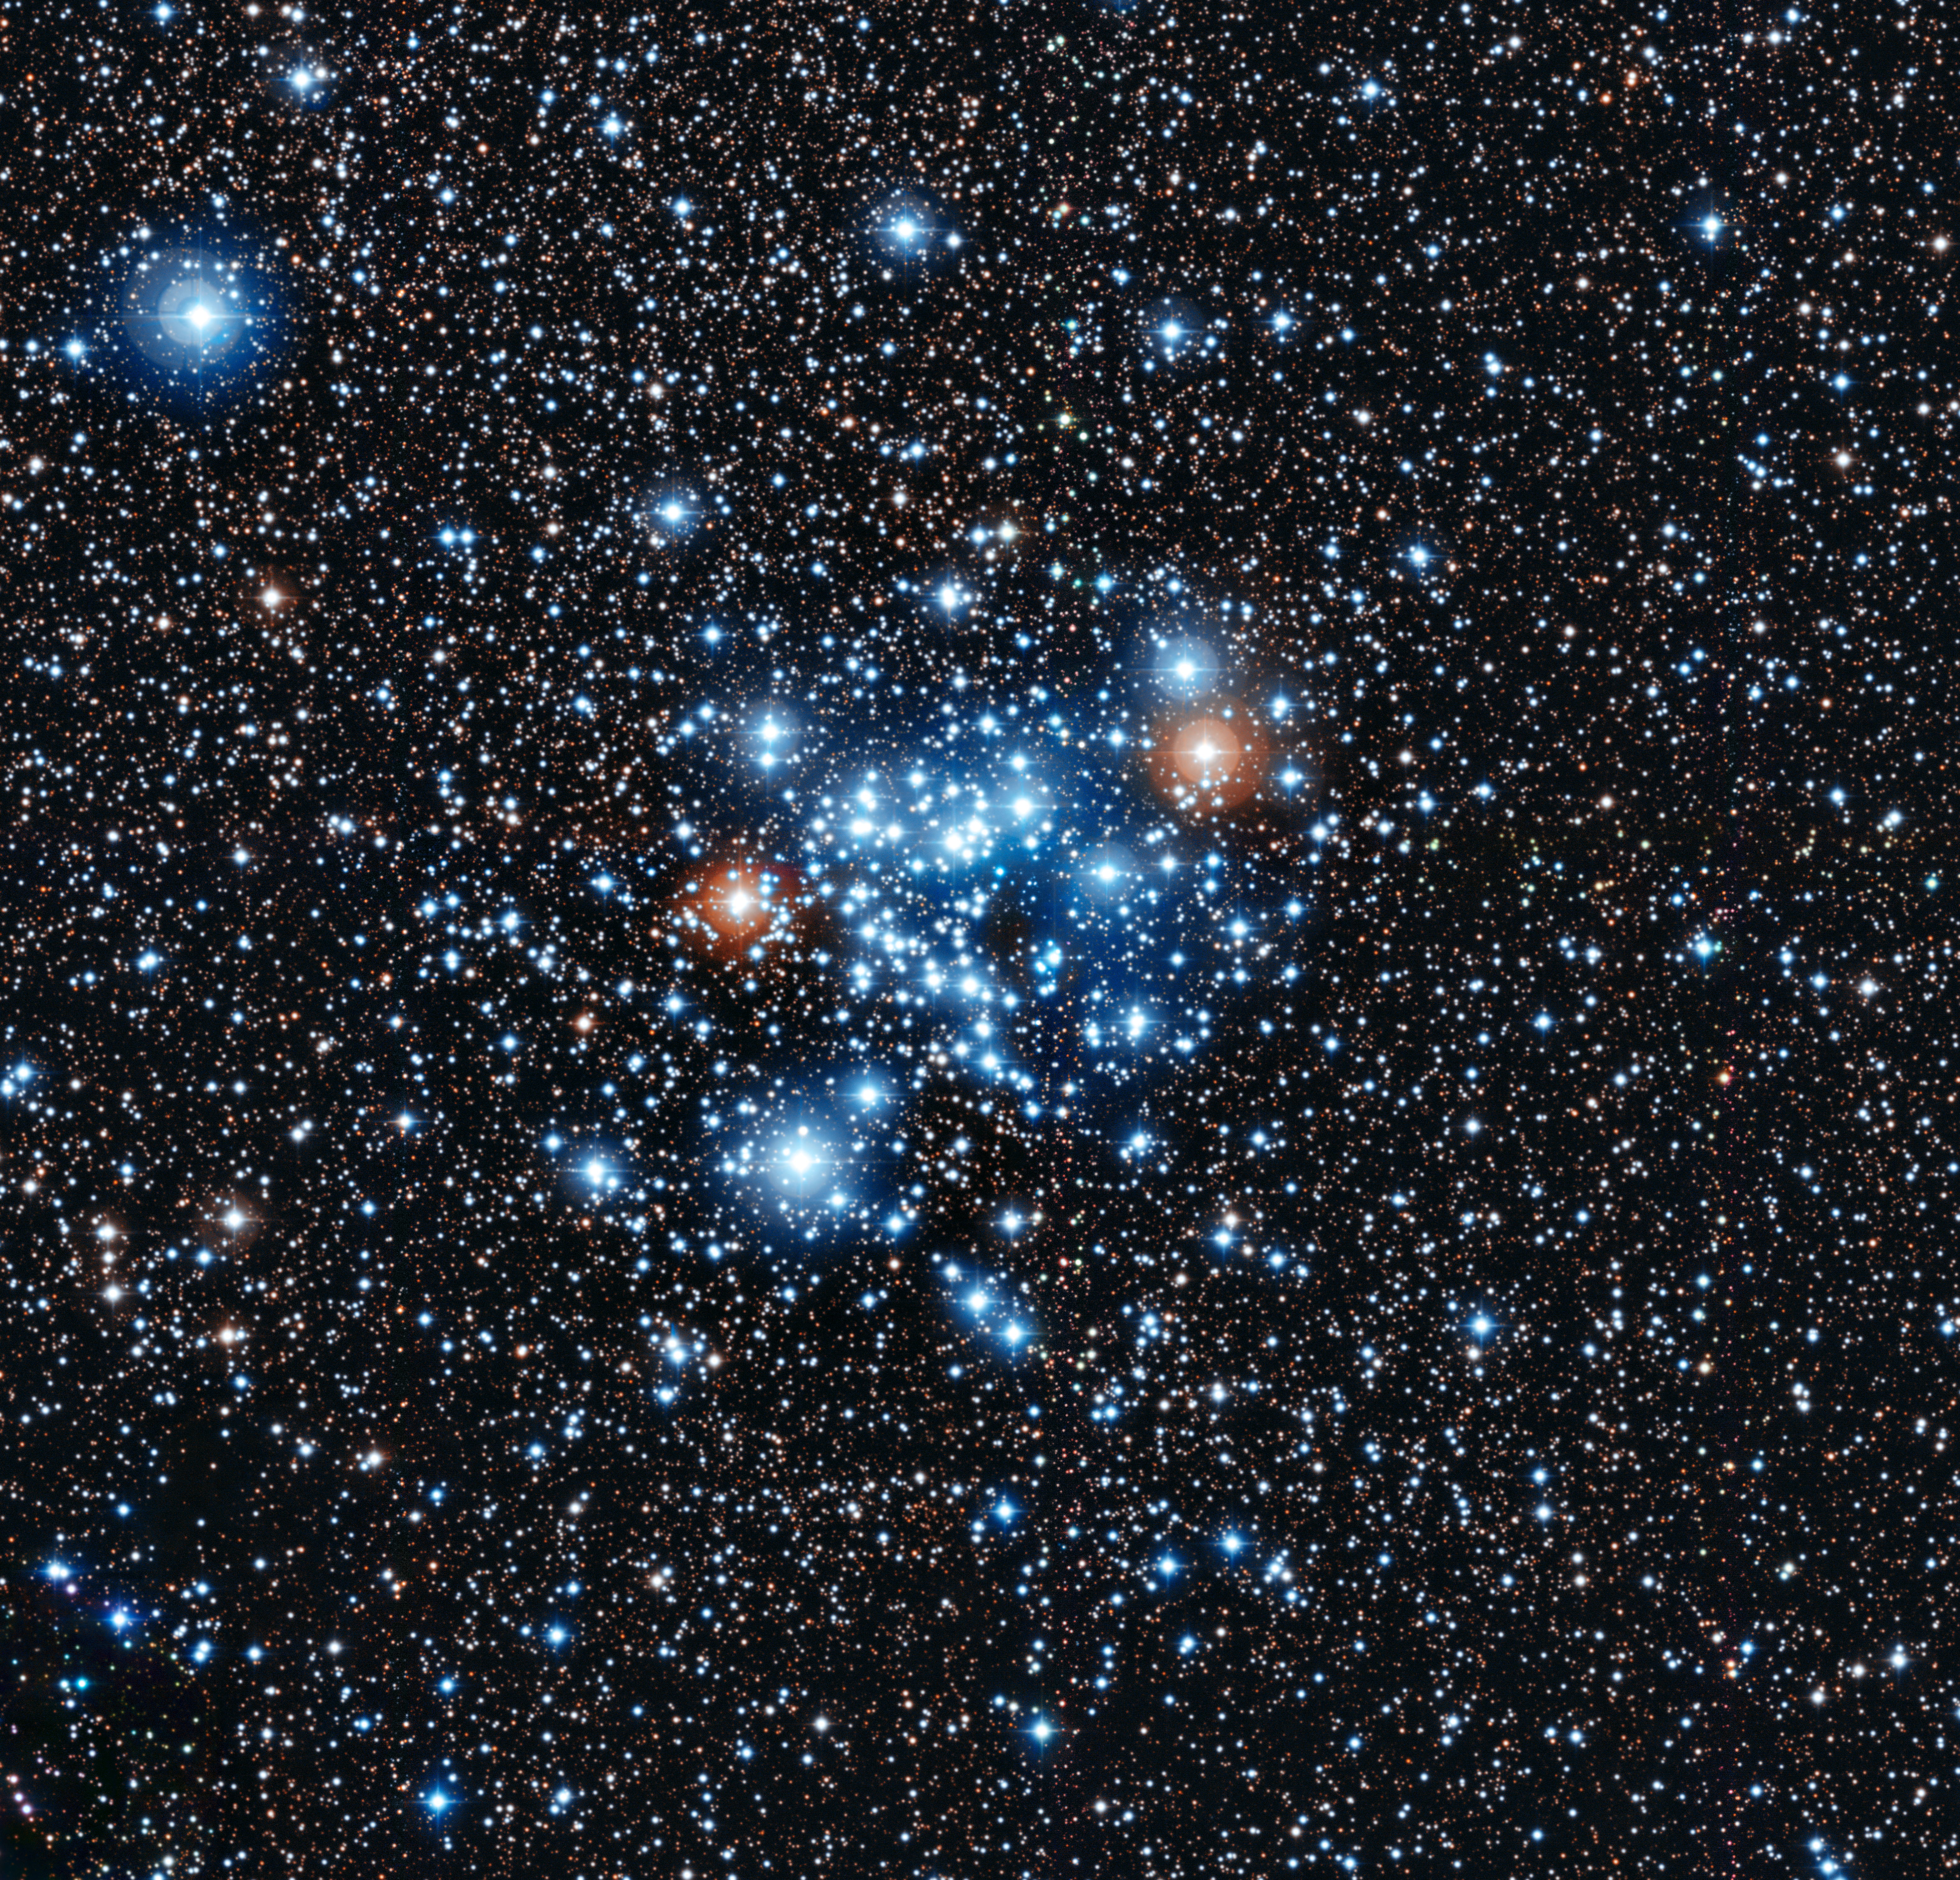

The star cluster NGC 3766

This spectacular group of young stars is the open star cluster NGC 3766 in the constellation of Centaurus (The Centaur). Very careful observations of these stars by a group from the Geneva Observatory using the Swiss 1.2-metre Leonhard Euler Telescope at ESO’s La Silla Observatory in Chile have shown that 36 of the stars are of a new and unknown class of variable star.

This image was taken with the MPG/ESO 2.2-metre telescope at the La Silla Observatory.

Credit: ESO